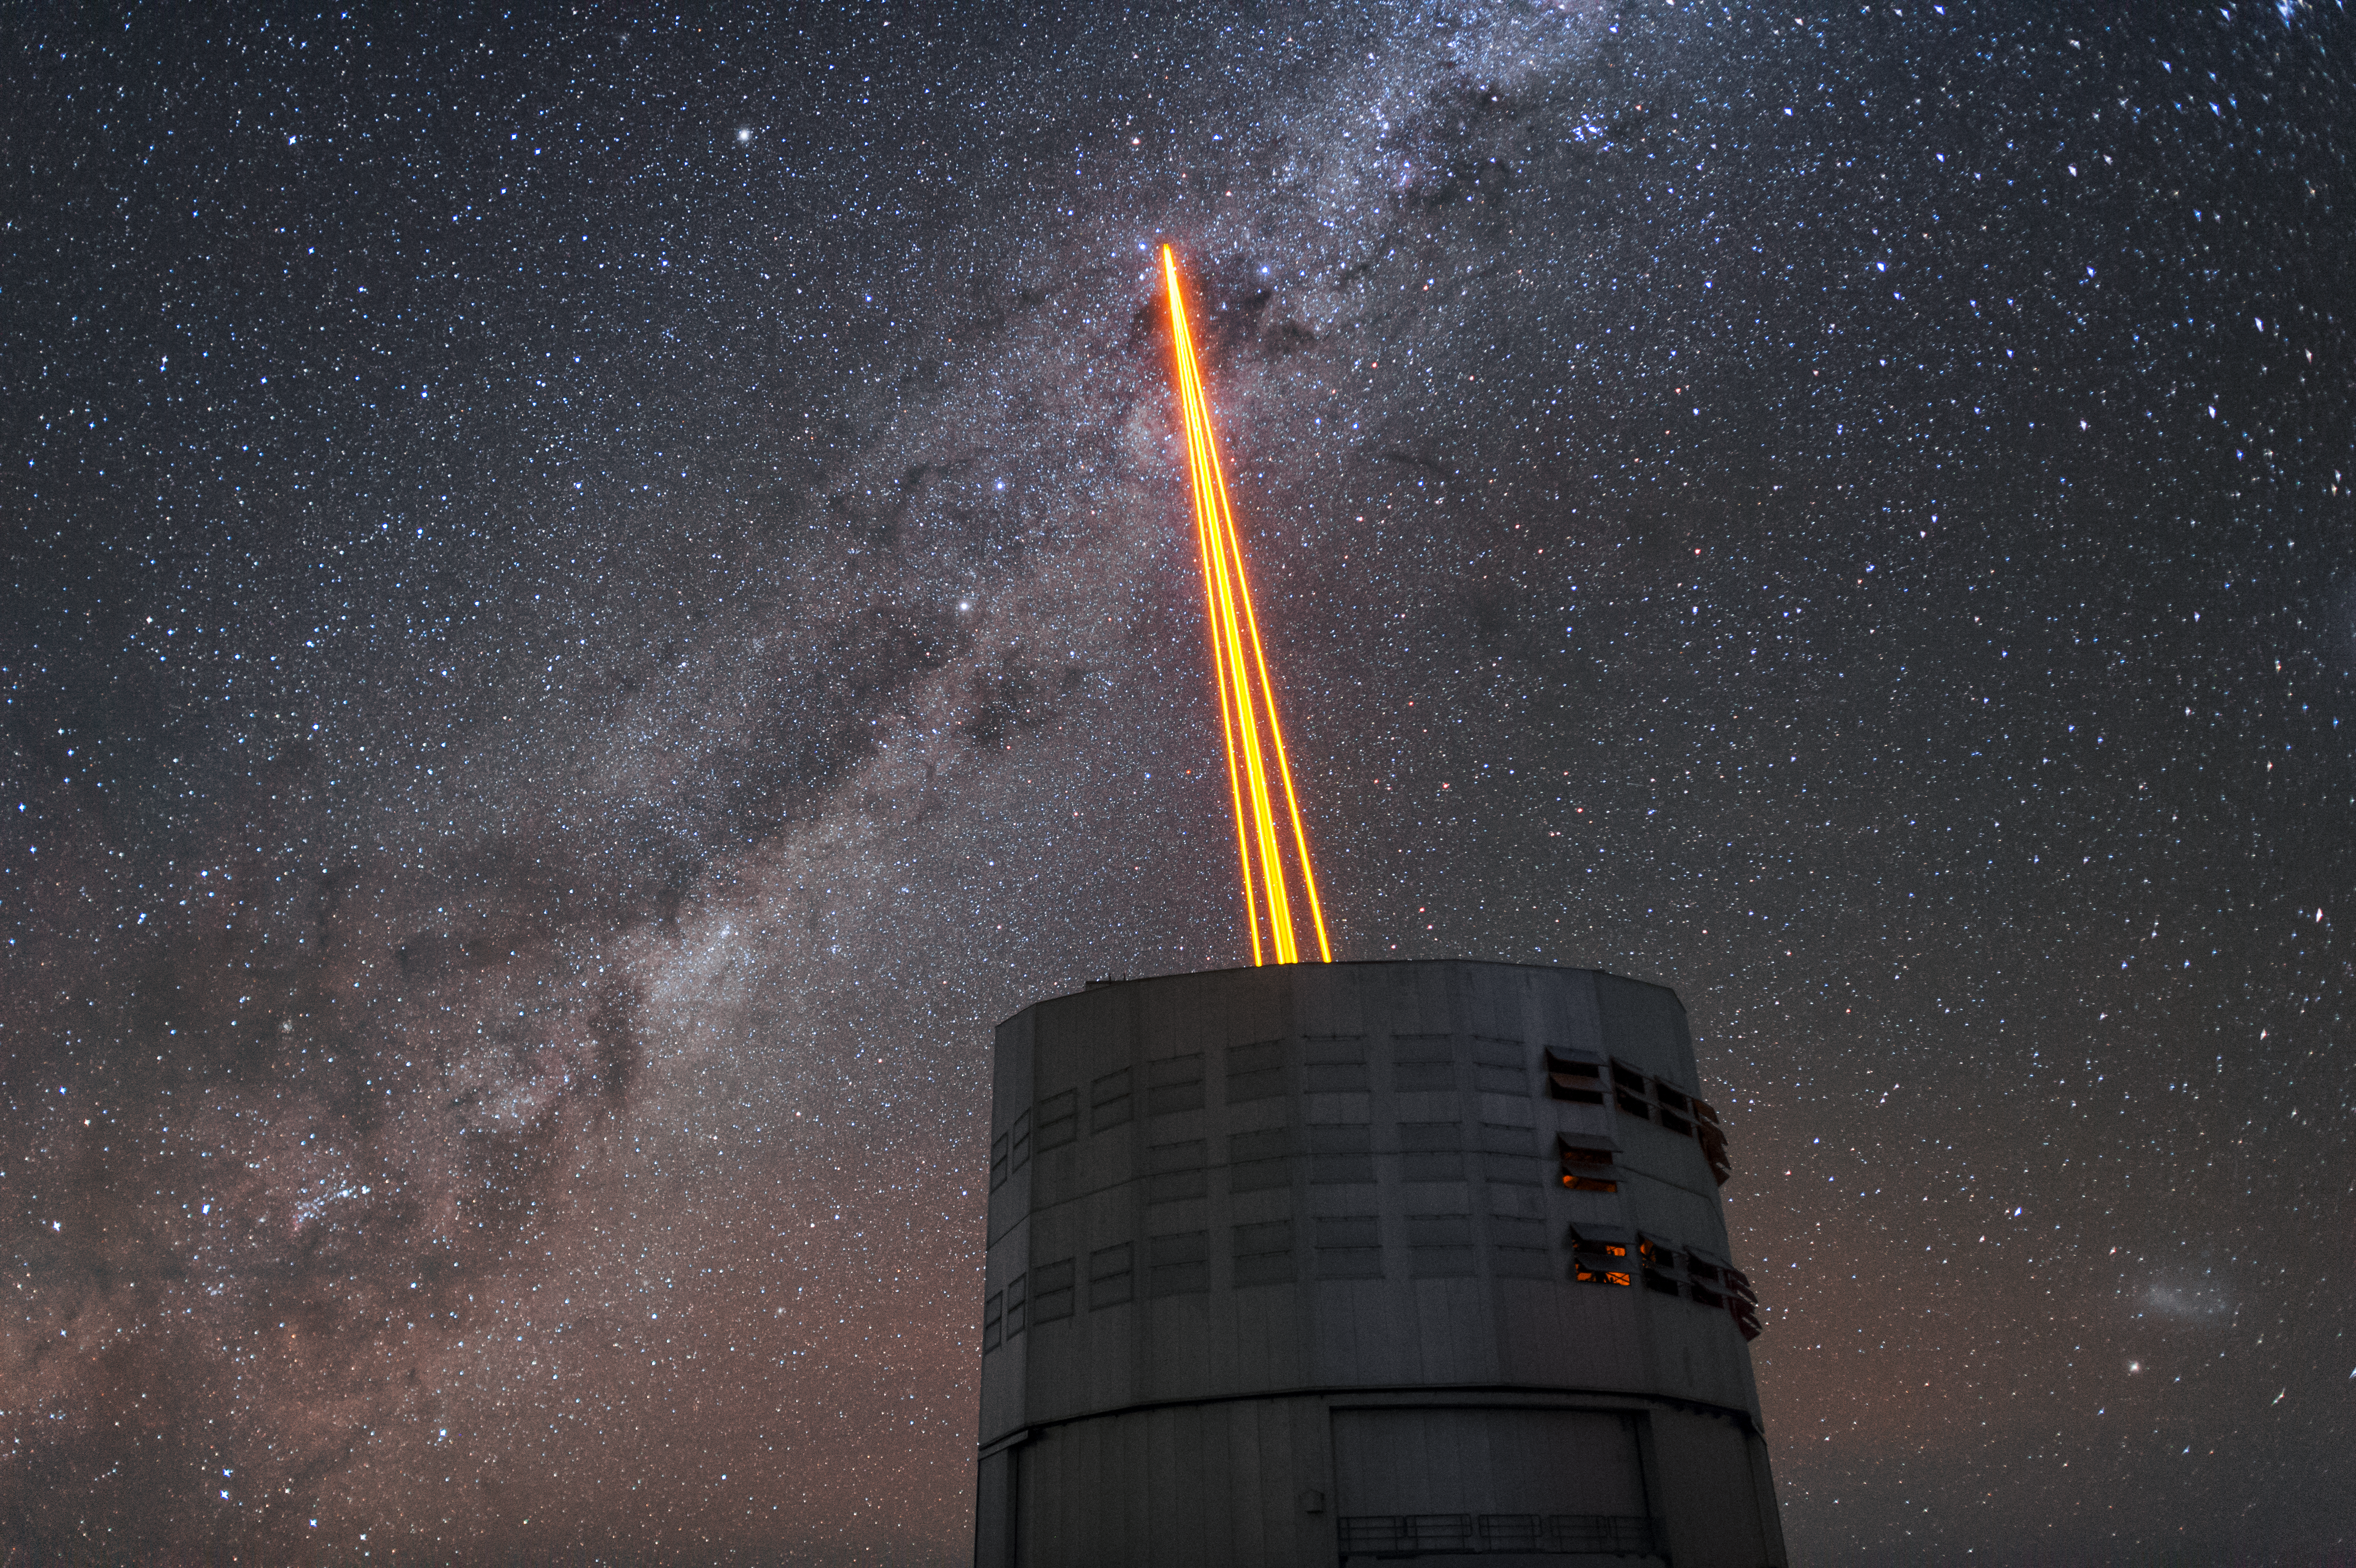

The most powerful laser guide star system in the world sees first light at the Paranal Observatory

On 26 April 2016 an event at ESO’s Paranal Observatory in Chile marked the brilliant first light for the four powerful lasers that form a crucial part of the adaptive optics systems on ESO’s Very Large Telescope. Attendees were treated to a spectacular display of cutting-edge laser technology against the majestic skies of Paranal. These are the most powerful laser guide stars ever used for astronomy and mark the first use of multiple laser guide stars at ESO.

This spectacular image shows the four beams emerging from the new laser system on Unit Telescope 4 of the VLT.

Credit: ESO/F. Kamphues